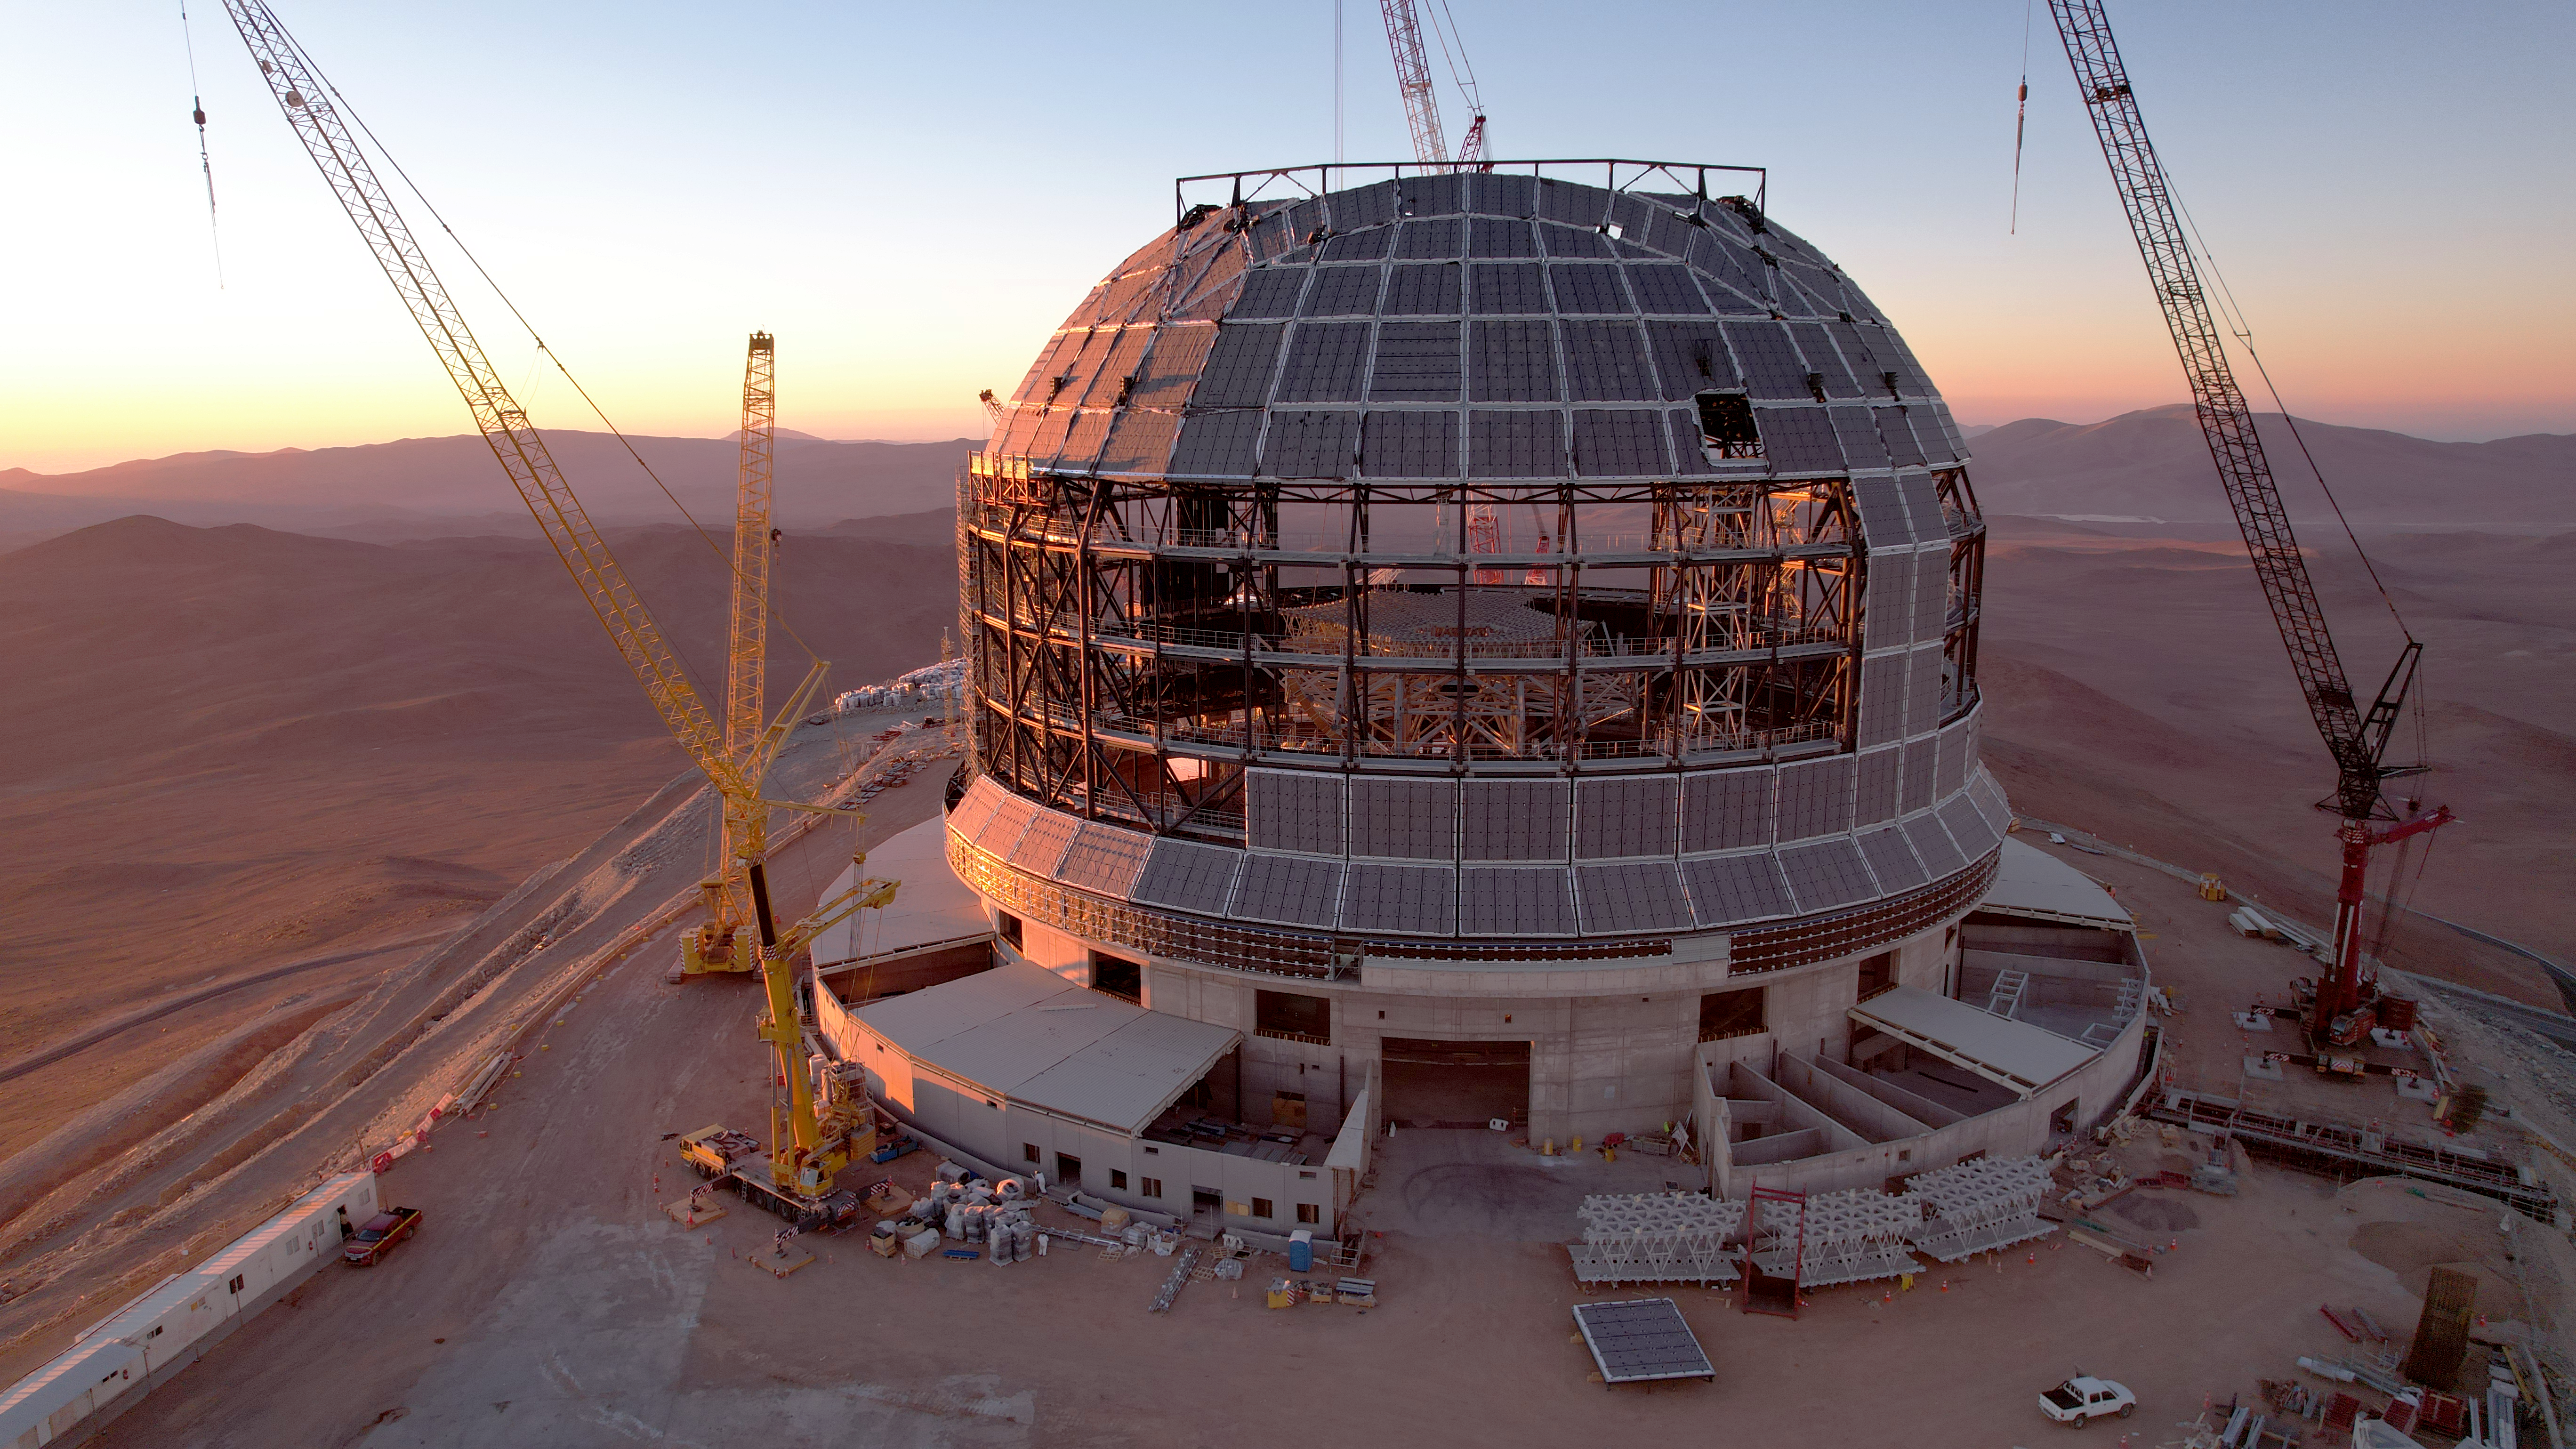

Drone image of the ELT dome construction

This drone image from June 2024 shows progress installing cladding on the outside of ESO's Extremely Large Telescope (ELT) dome, located on Cerro Armazones in the Atacama Desert, Chile. The ELT is expected to see first light later this decade, and this cladding will help to protect the telescope from the extreme environment of the Chilean desert.

Credit: ESO